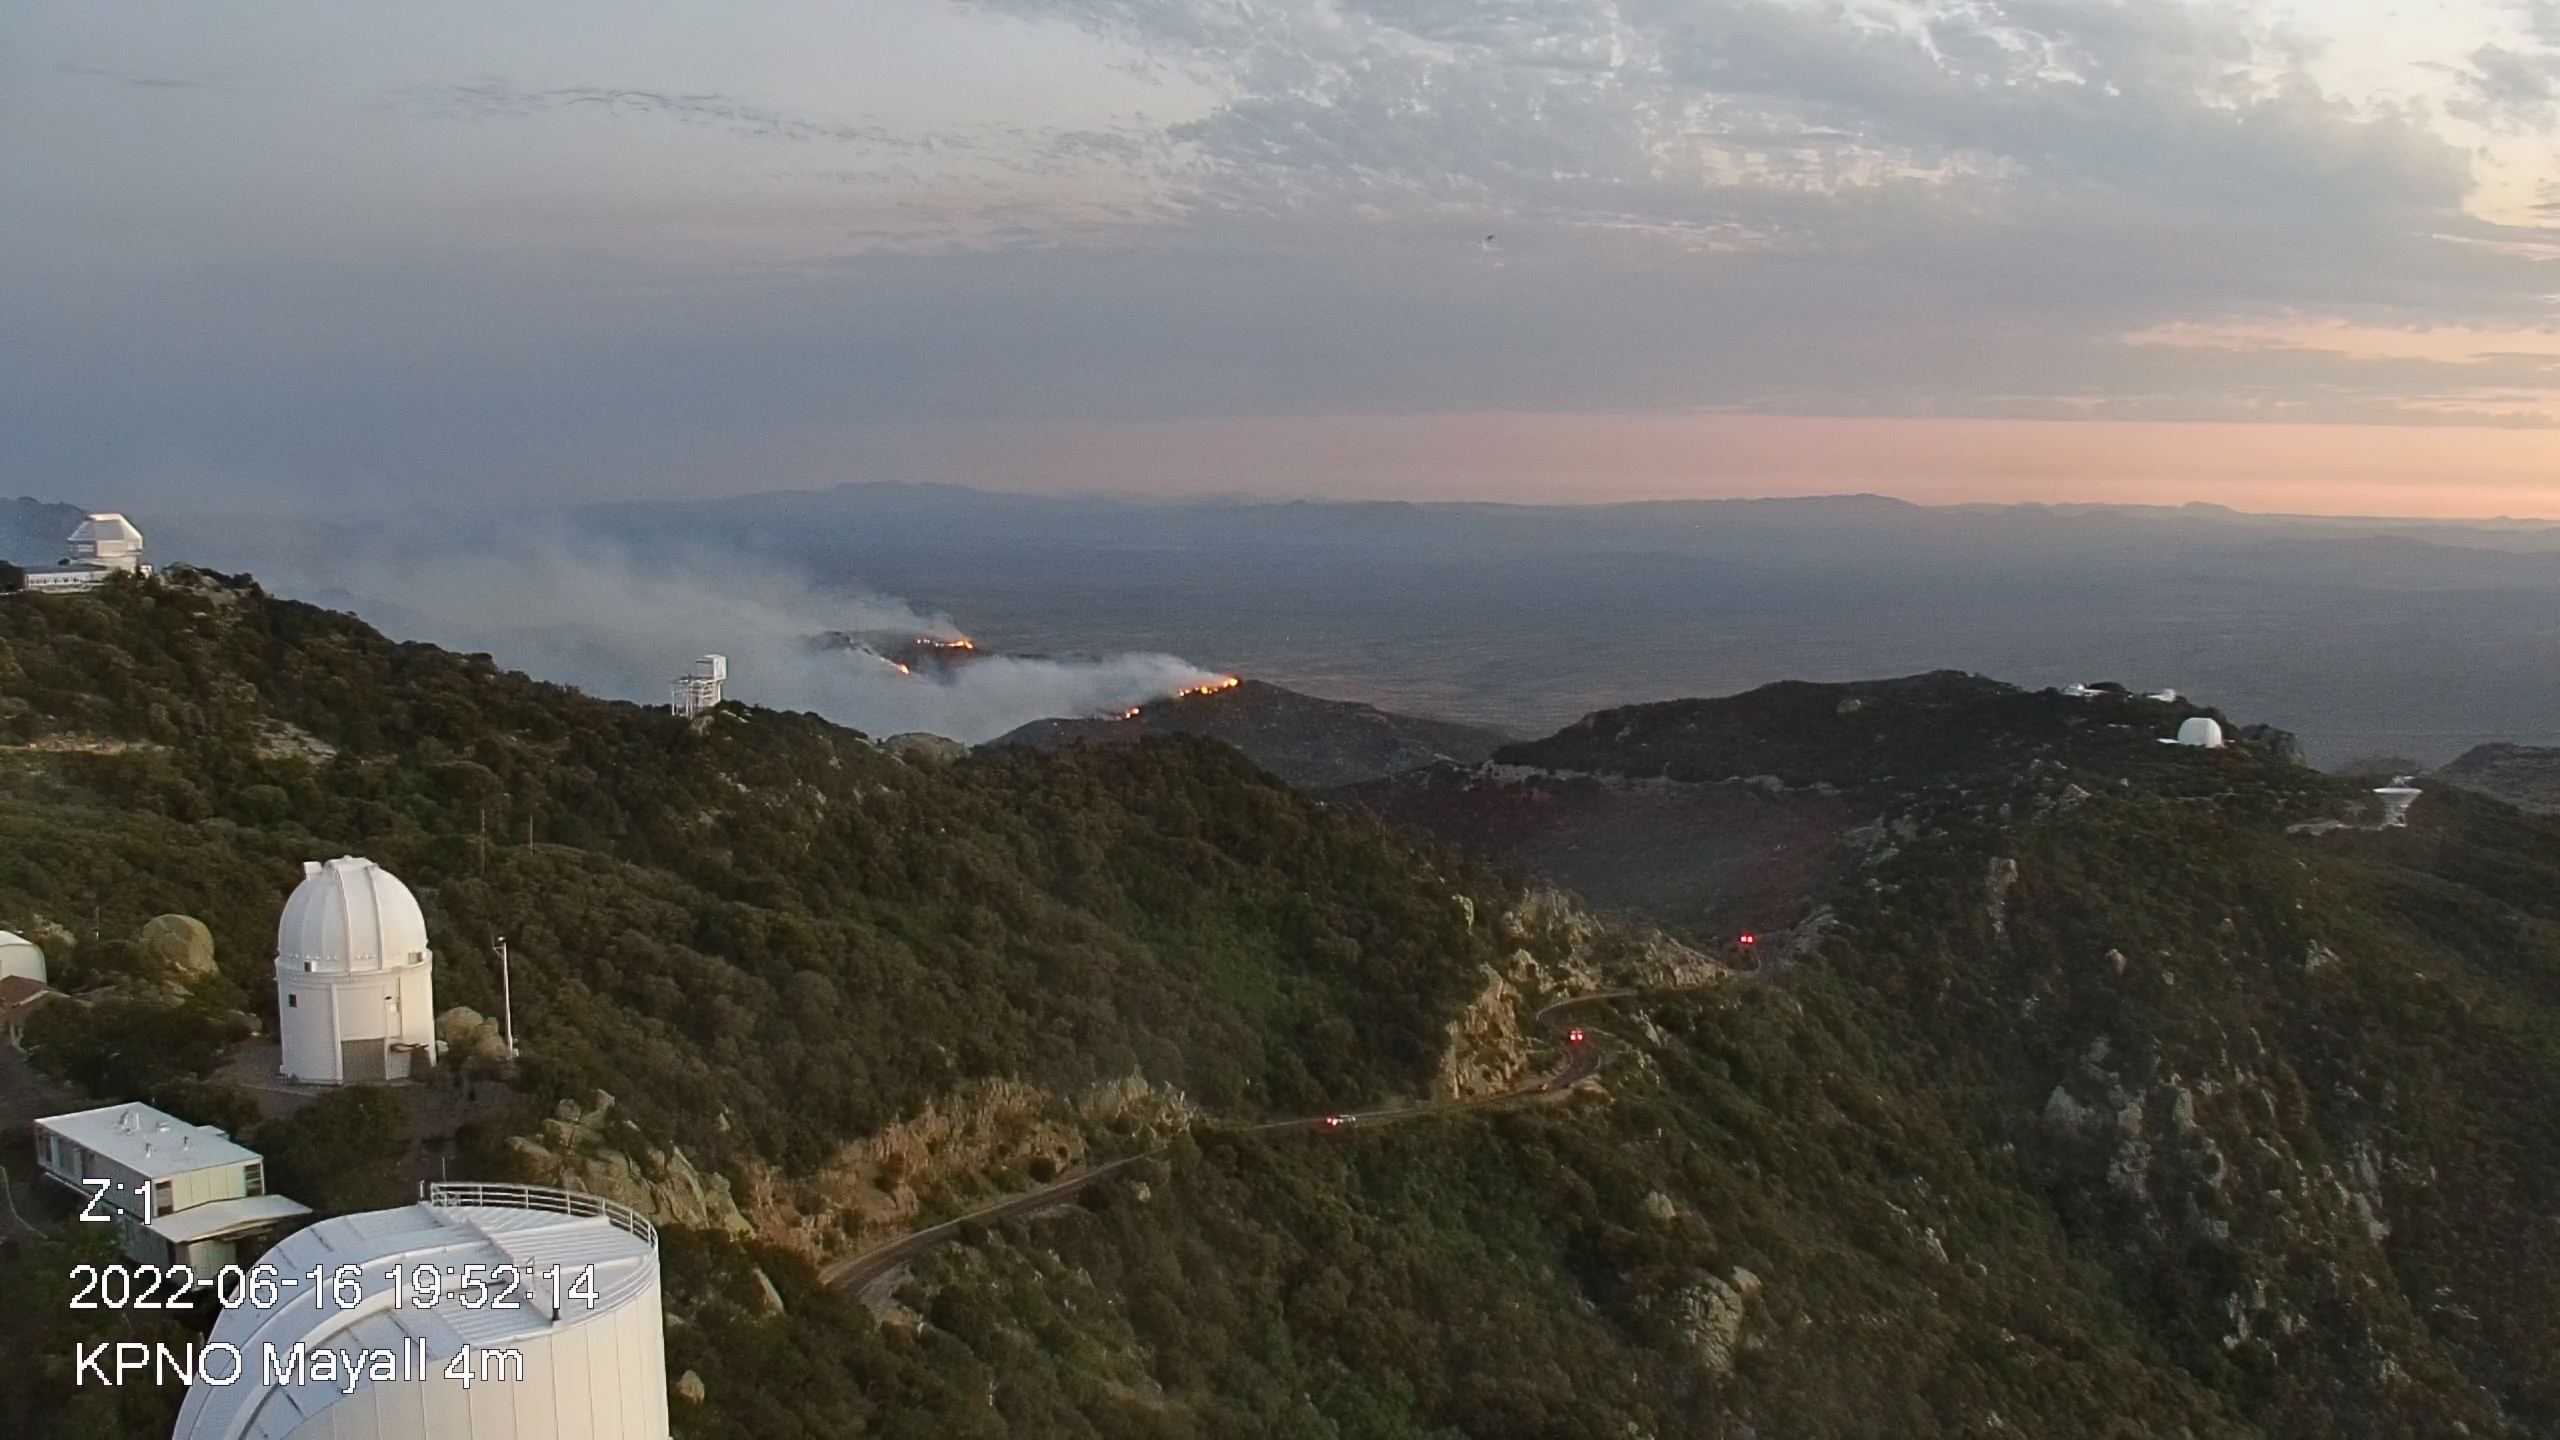

Contreras Fire at KPNO

View from the Nicholas U. Mayall 4-meter Telescope showing the Contreras Fire burning near the summit of Kitt Peak on Thursday evening 16 June 2022.

Credit: KPNO/NOIRLab/NSF/AURA